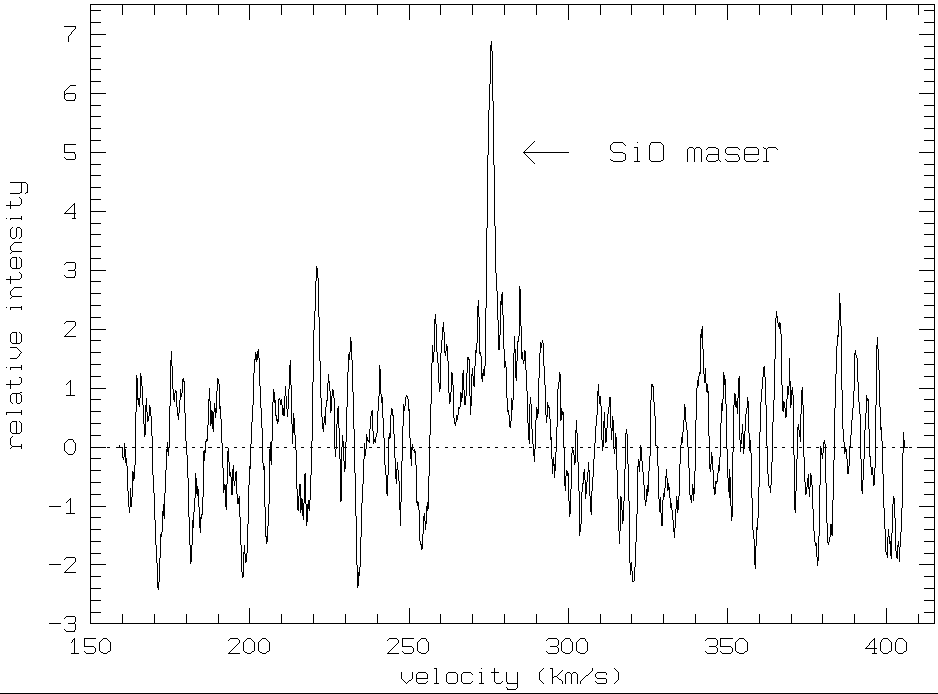

First extra-galactic SiO maser

This is a small part of the microwave spectrum of the maser star IRAS 04553-6825 in the Large Magellanic Cloud (LMC), a satellite galaxy to the Milky Way.

The region shown is centered at a frequency of about 86 GHz (wavelength about 3 mm), where SiO molecules in the atmosphere of this very large star produce a strong emission by the maser effect.

The abscissa shows the velocity, as indicated by the Doppler shift of the SiO emission; the ordinate shows the relative intensity. The line at the centre has a measured velocity of about 275 km/sec, very near the mean velocity of the LMC. There is therefore no doubt that this star is located in the LMC.

The observation was made with a new state-of-art millimetric receiver at the 15-metre Swedish-ESO Submillimetre Telescope (SEST) at the La Silla Observatory. The signal represents 26 hours of observation.

Credit: ESO